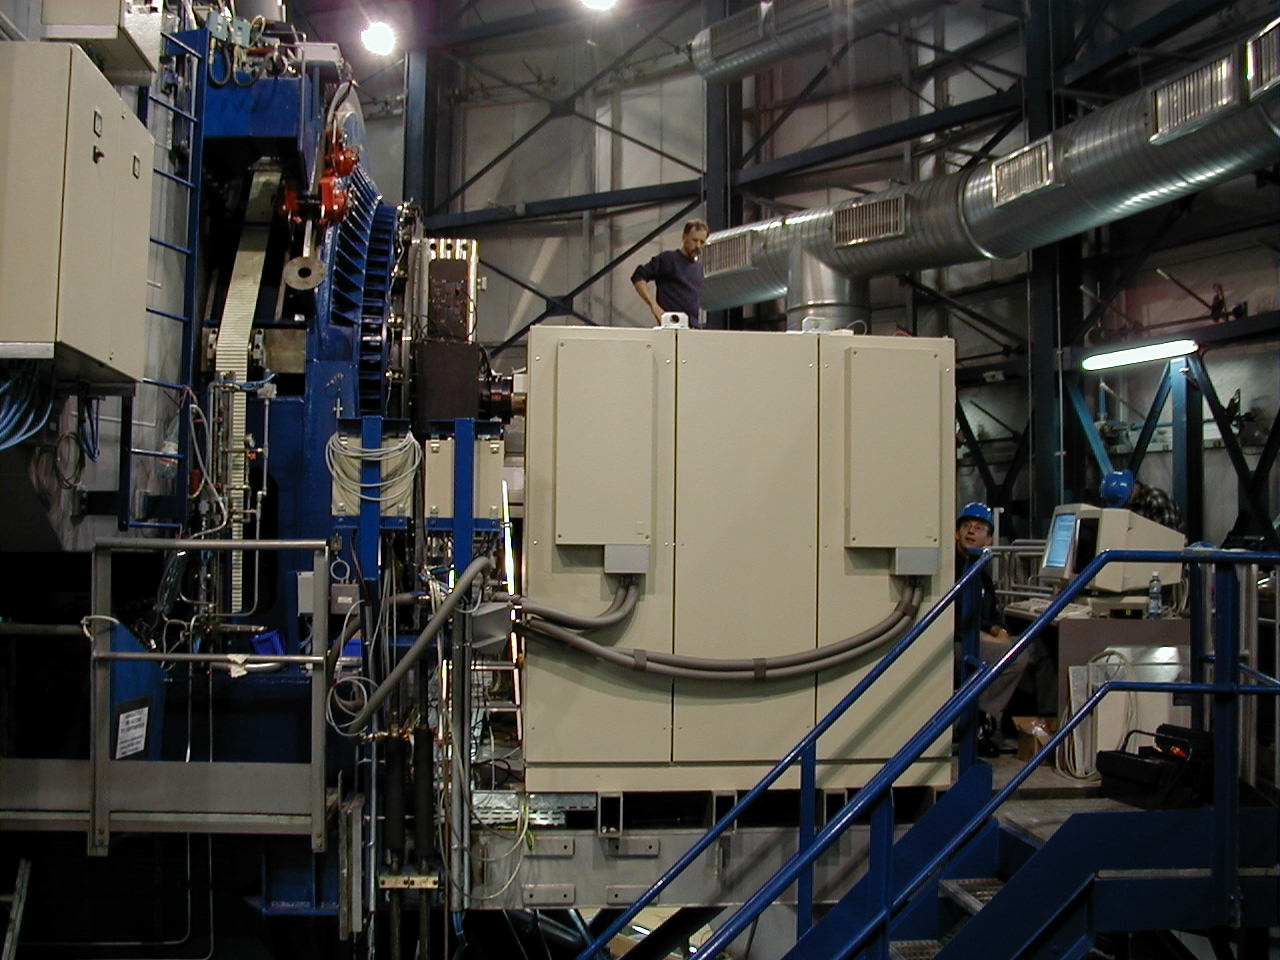

KUEYEN UVES

Side-view of the UVES installation area, with the rear side of the control cabinets in front.

Credit: ESO